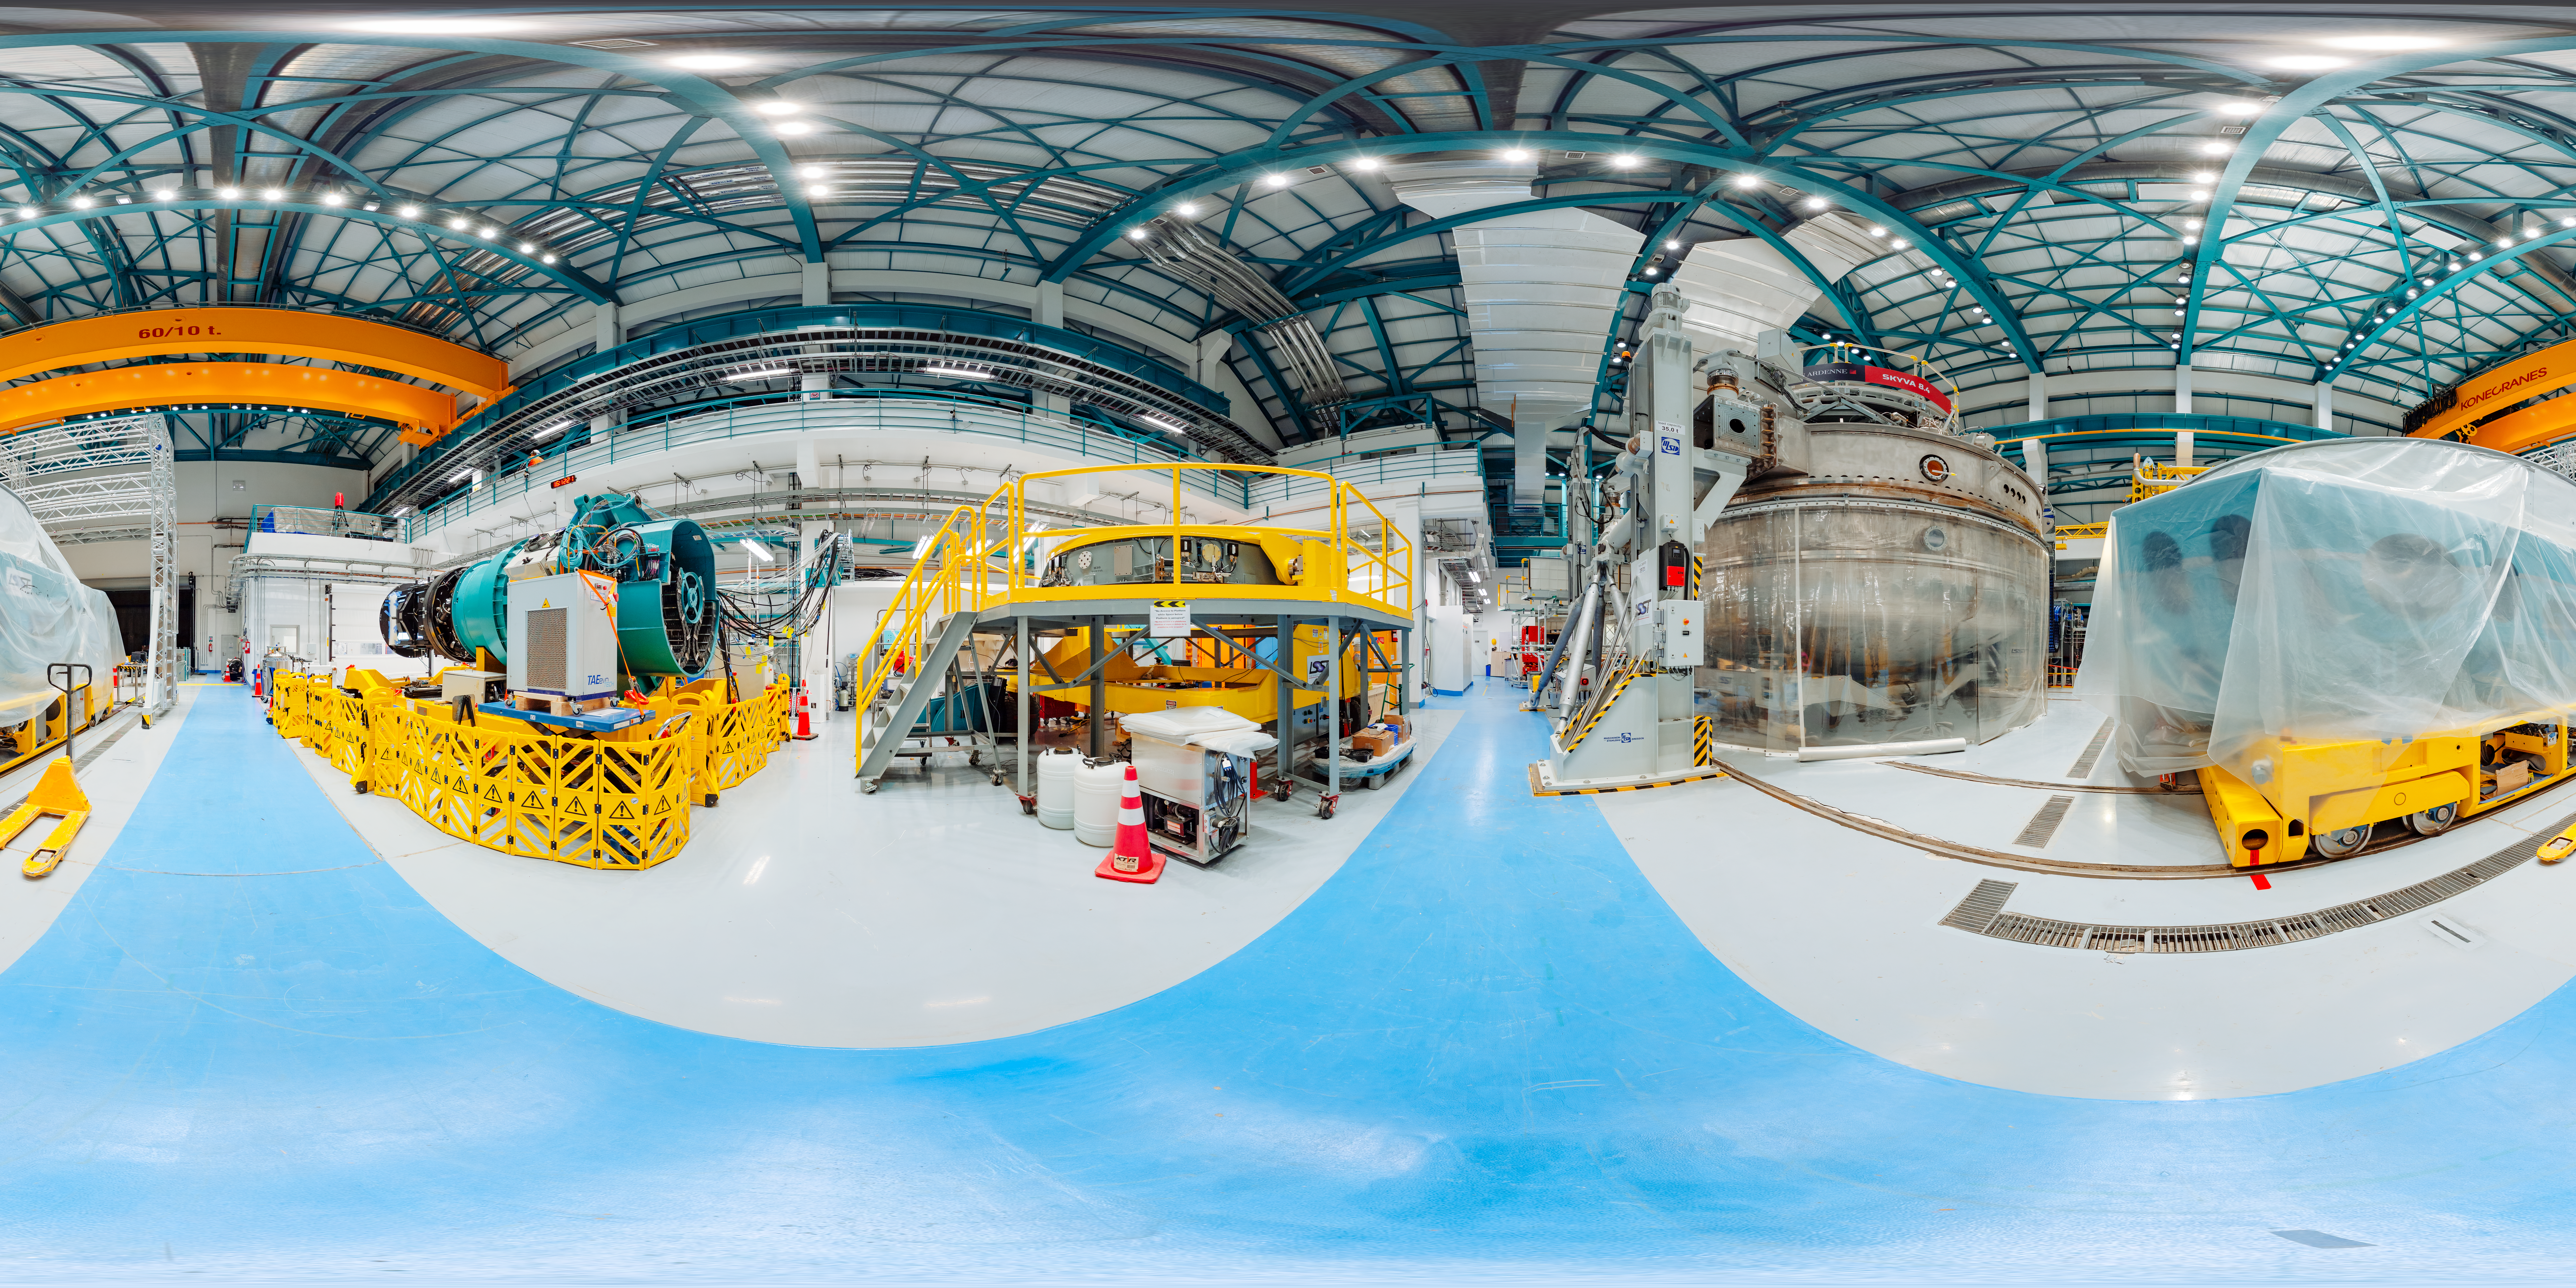

Rubin Observatory Equipment Hall 360 Panorama

This 360-degree panorama shows the equipment hall of the Vera C. Rubin Observatory. See the fulldome version of this image here.

Credit: RubinObs/NOIRLab/SLAC/NSF/DOE/AURA/T. Slovinský